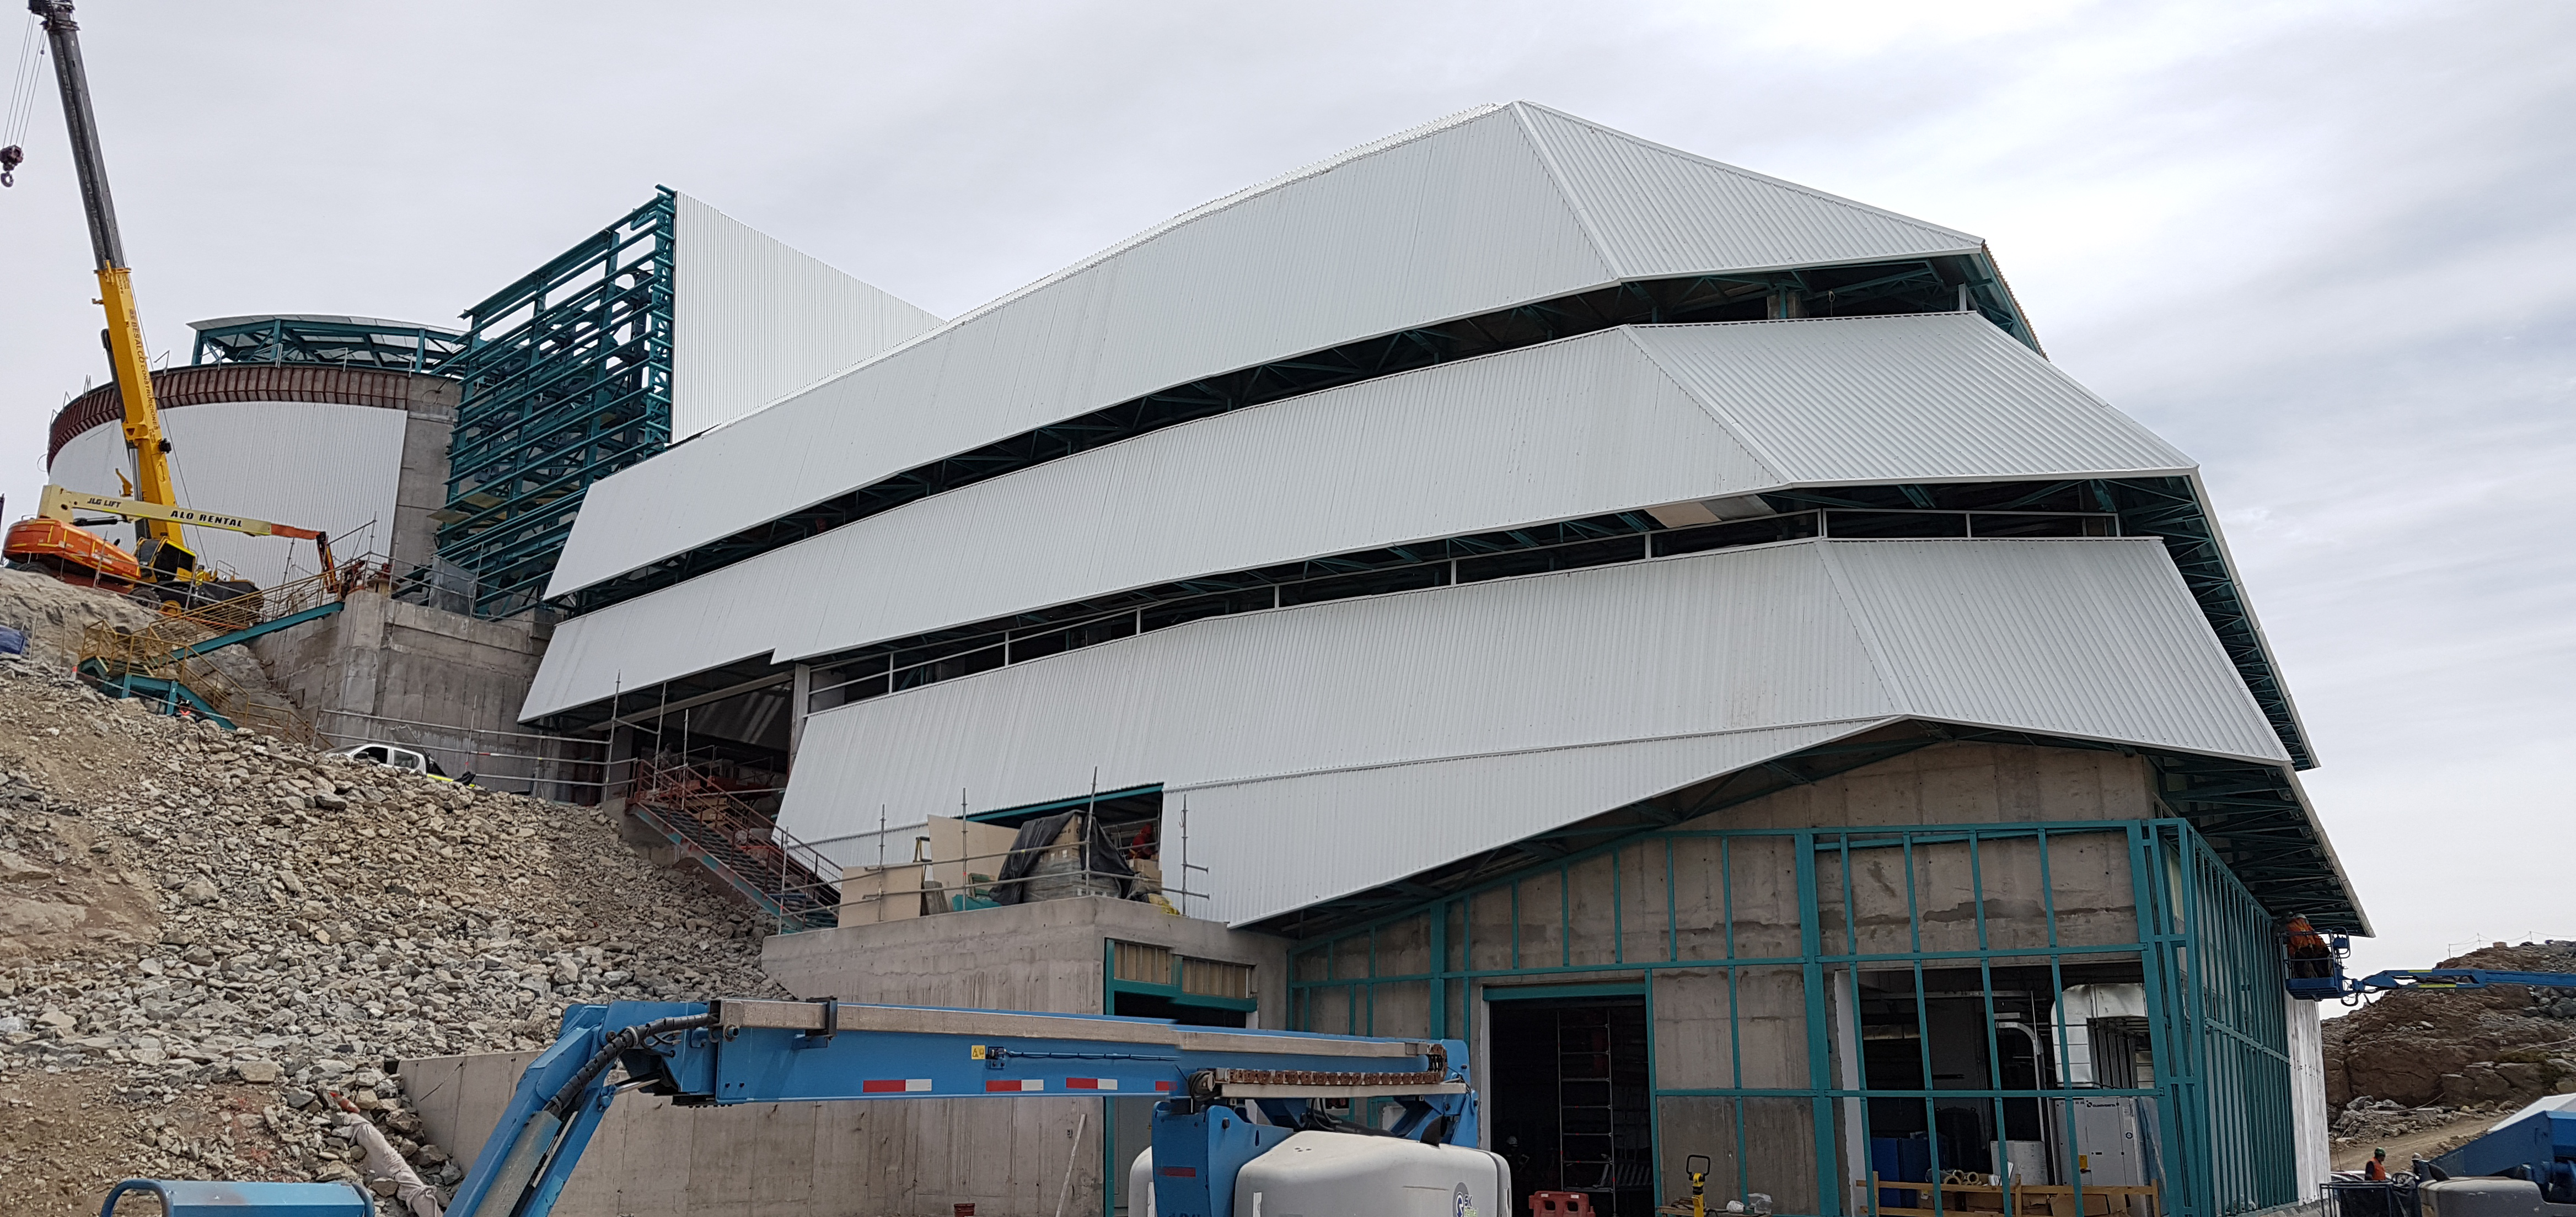

Weekly Construction Photos

General views

Credit: Rubin Observatory/NSF/AURA